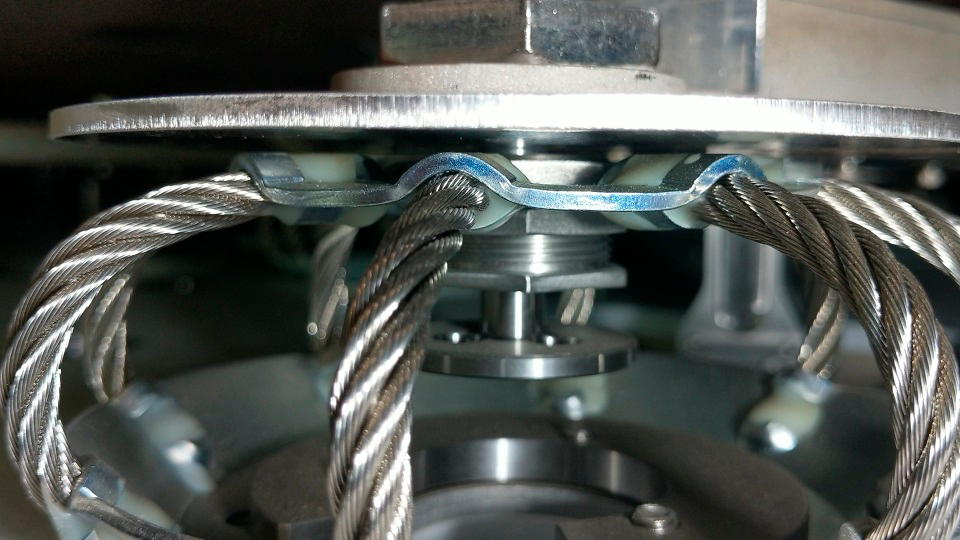

Surrogate Mirror Lift

The first lift of the Surrogate Primary/Tertiary (M1M3) Mirror was successfully achieved on June 7, 2018. In this photo, the lift is visible in the 1.5mm separation between the Static Supports (wire rope baskets) and the Backing Plates (solid discs).

Credit: Rubin Observatory/NSF/AURA